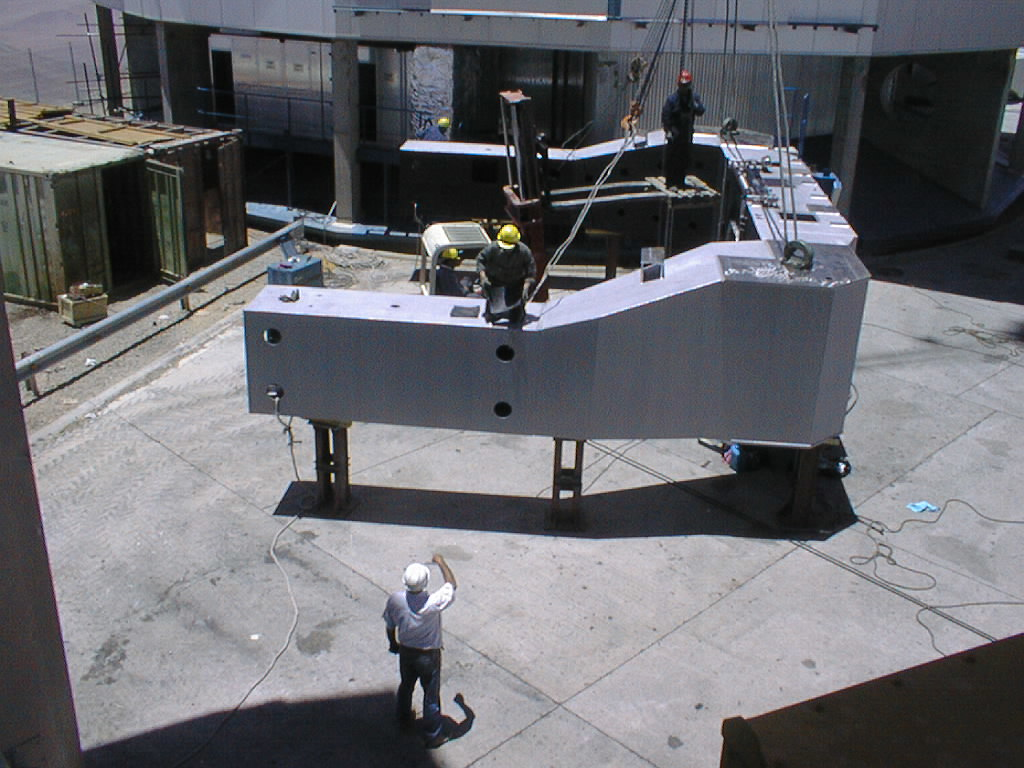

Installation of the VLT UT3 centrepiece

The second (and larger) part of the UT3 centerpiece in front of the UT3 enclosure. (Photo obtained on December 14, 1998).

Credit: ESO